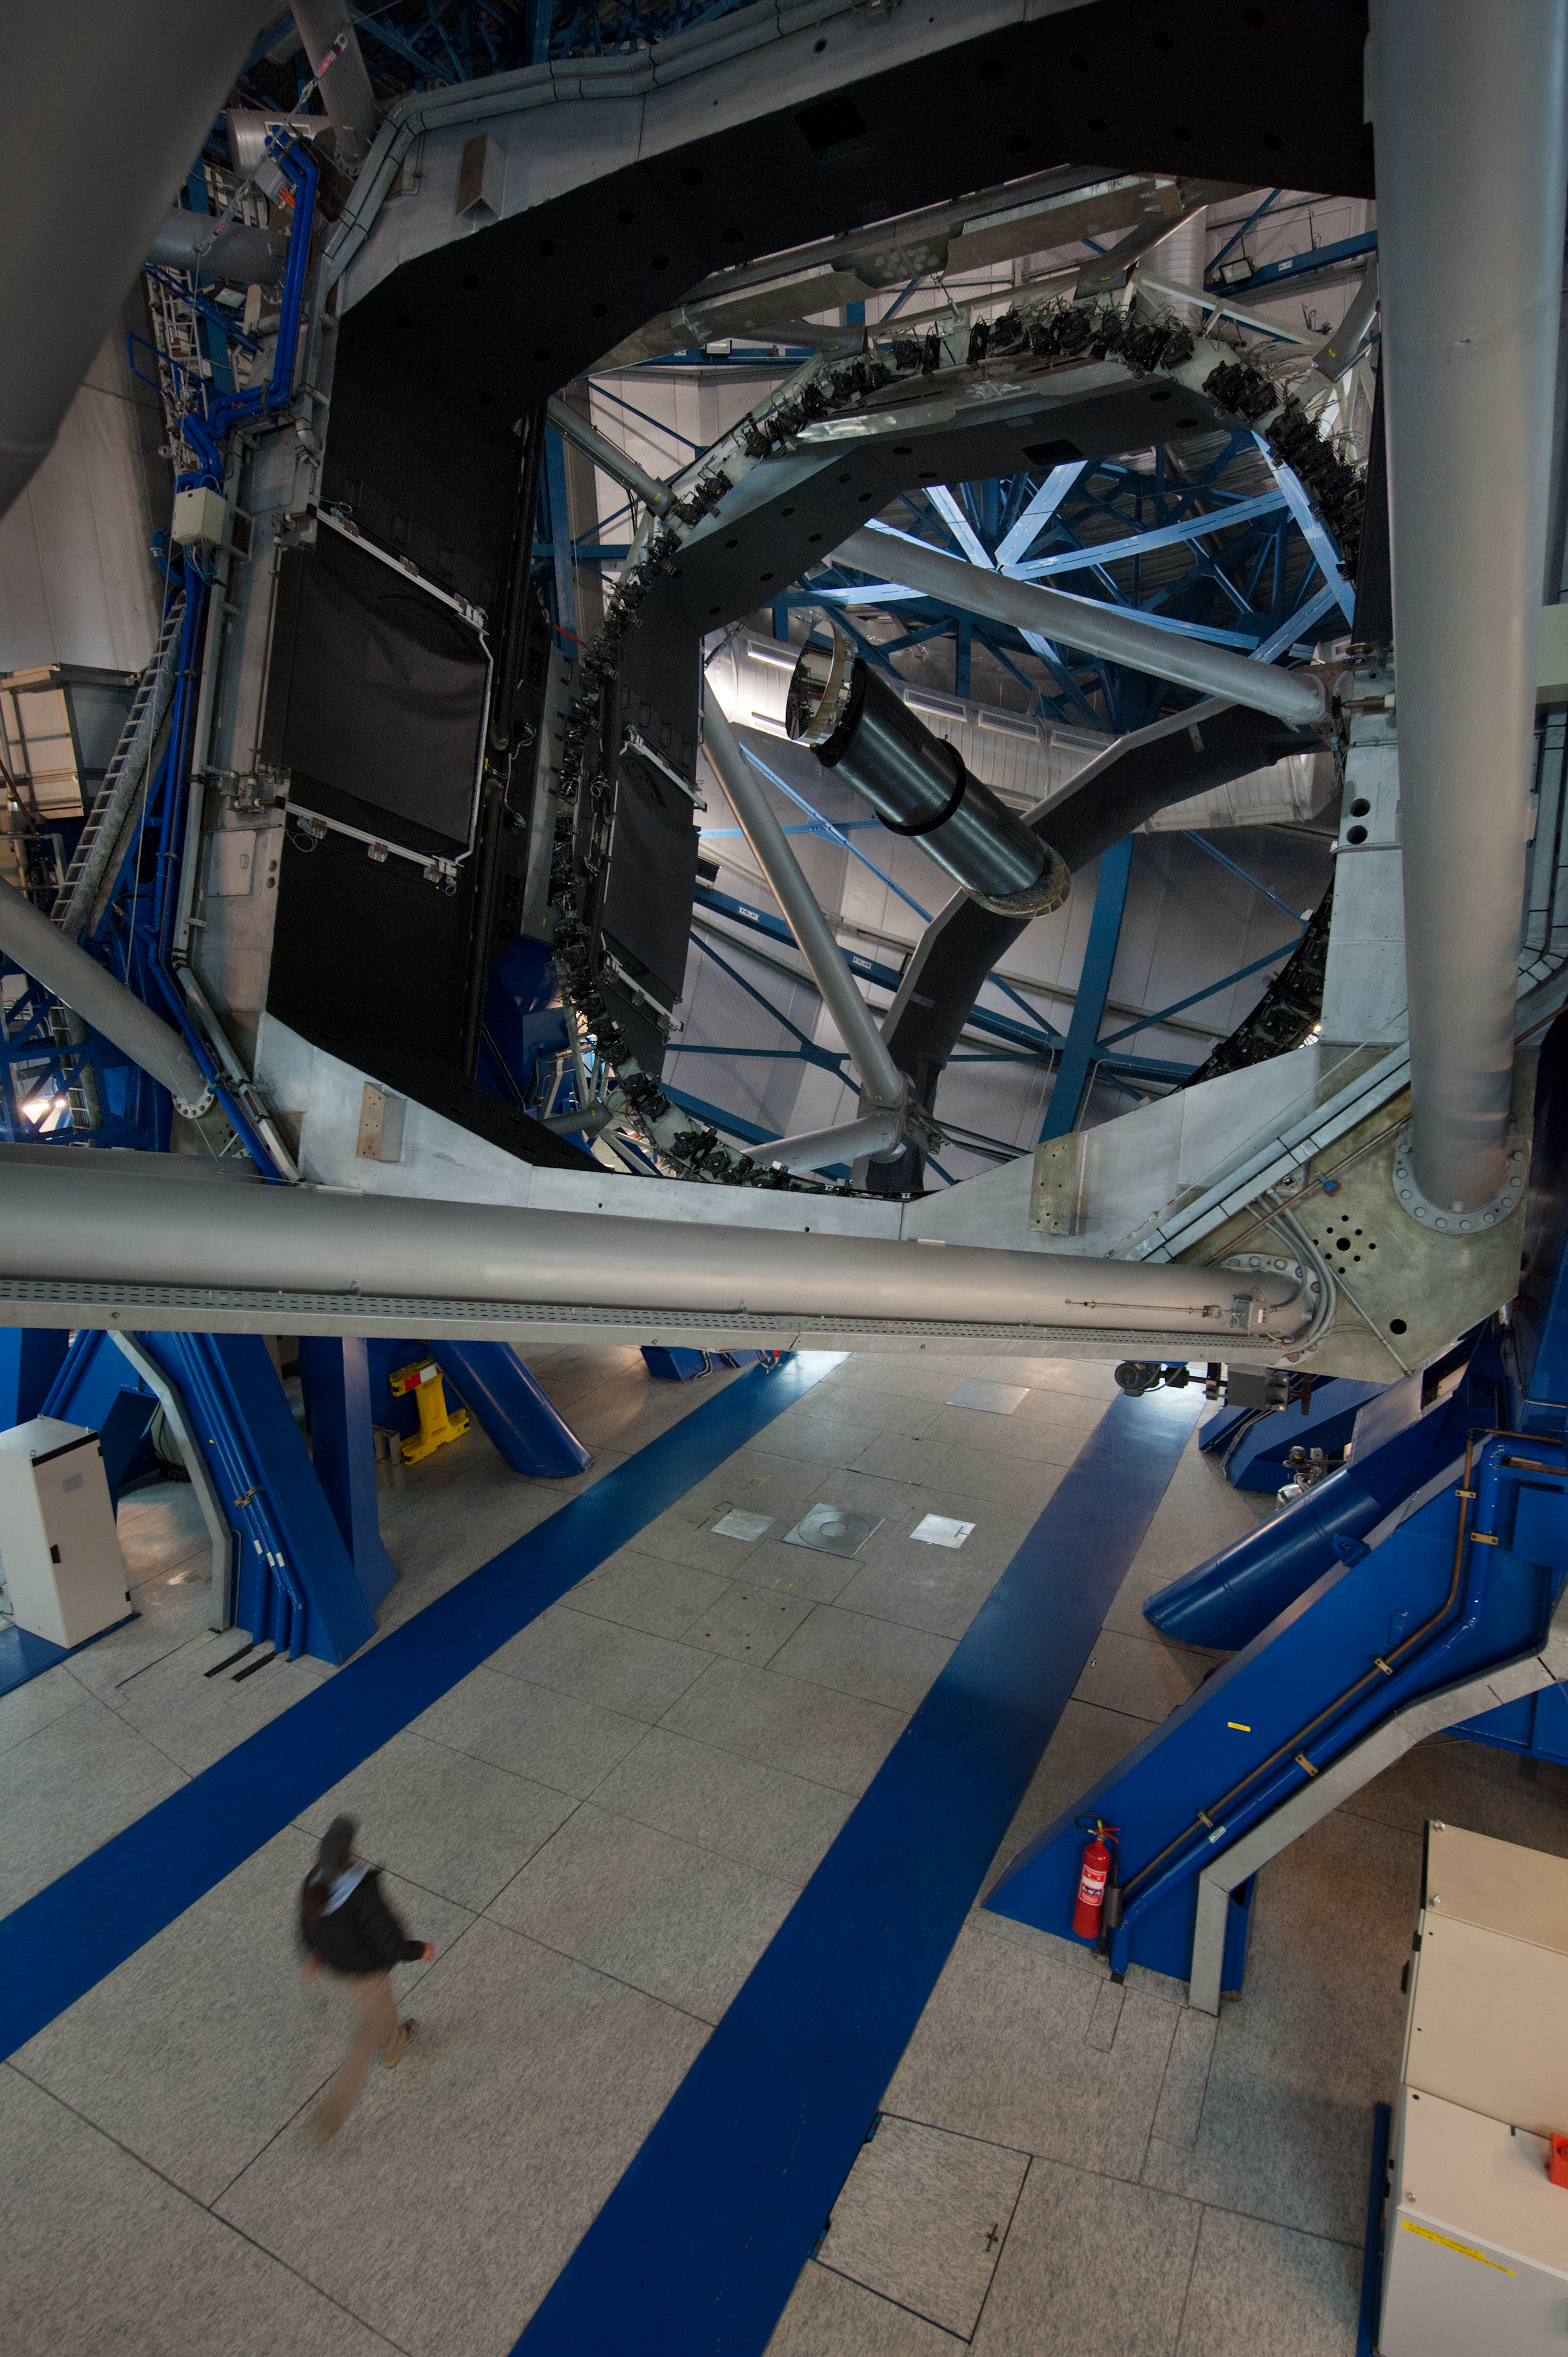

Inside UT2 at Paranal

Inside UT2 (Kueyen) at Paranal. The primary mirror of the telescope is lowered ahead of the night's observing run.

Credit: ESO/Max Alexander